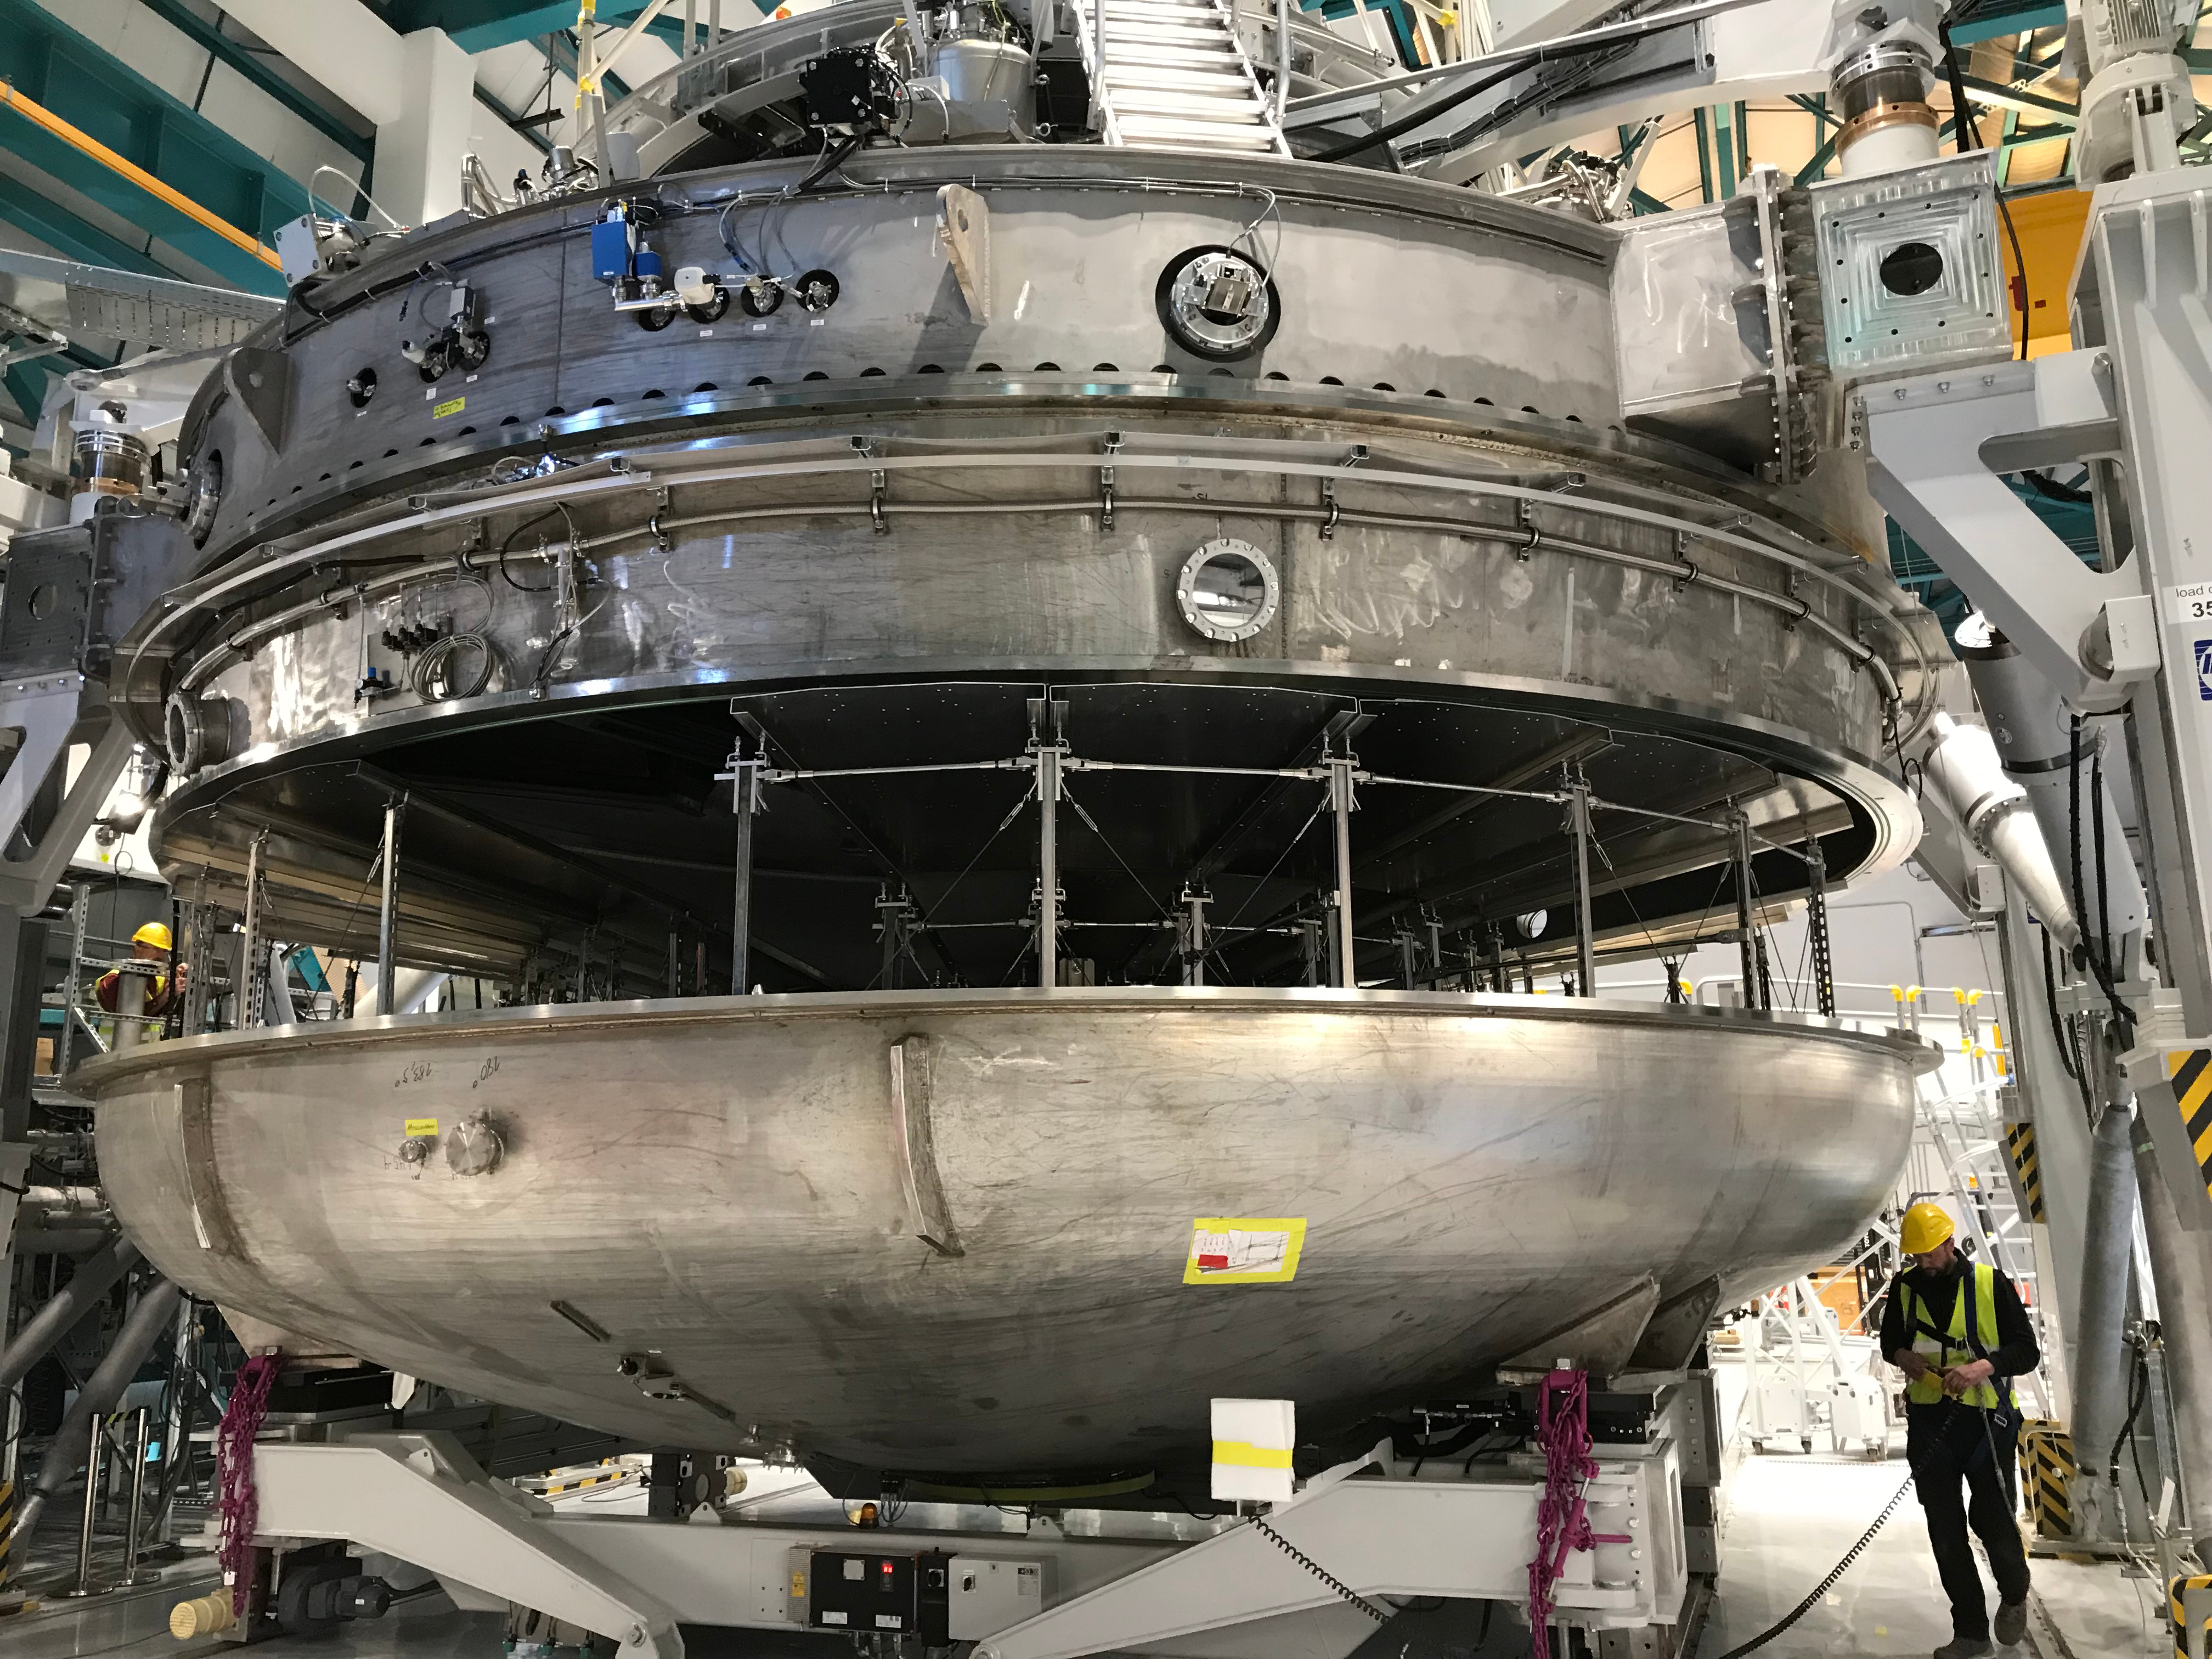

Coating Plant Assembly on Summit

A crew from Von Ardenne, the LSST Coating Chamber vendor, is currently onsite at the LSST summit facility building, performing work on the Coating Chamber, which arrived at the summit in November 2018. According to Tomislav Vucina, LSST Coatings Engineer, "The LSST Coating Chamber will be the largest, most modern, and most powerful mirror coating mechanism used by any telescope in the world." The Coating Chamber, which was constructed in Germany, is now beginning a six-month program of “assembly, integration, and commissioning,” which refers to installation of all components of the Coating Plant, and the testing necessary to ensure that everything works the way it’s supposed to. After final acceptance, and after both LSST mirrors arrive, the Coating Plant will be used to coat the Primary/Tertiary Mirror (M1M3) with aluminum, and the Secondary Mirror (M2) with silver.

Credit: Rubin Observatory/NSF/AURA